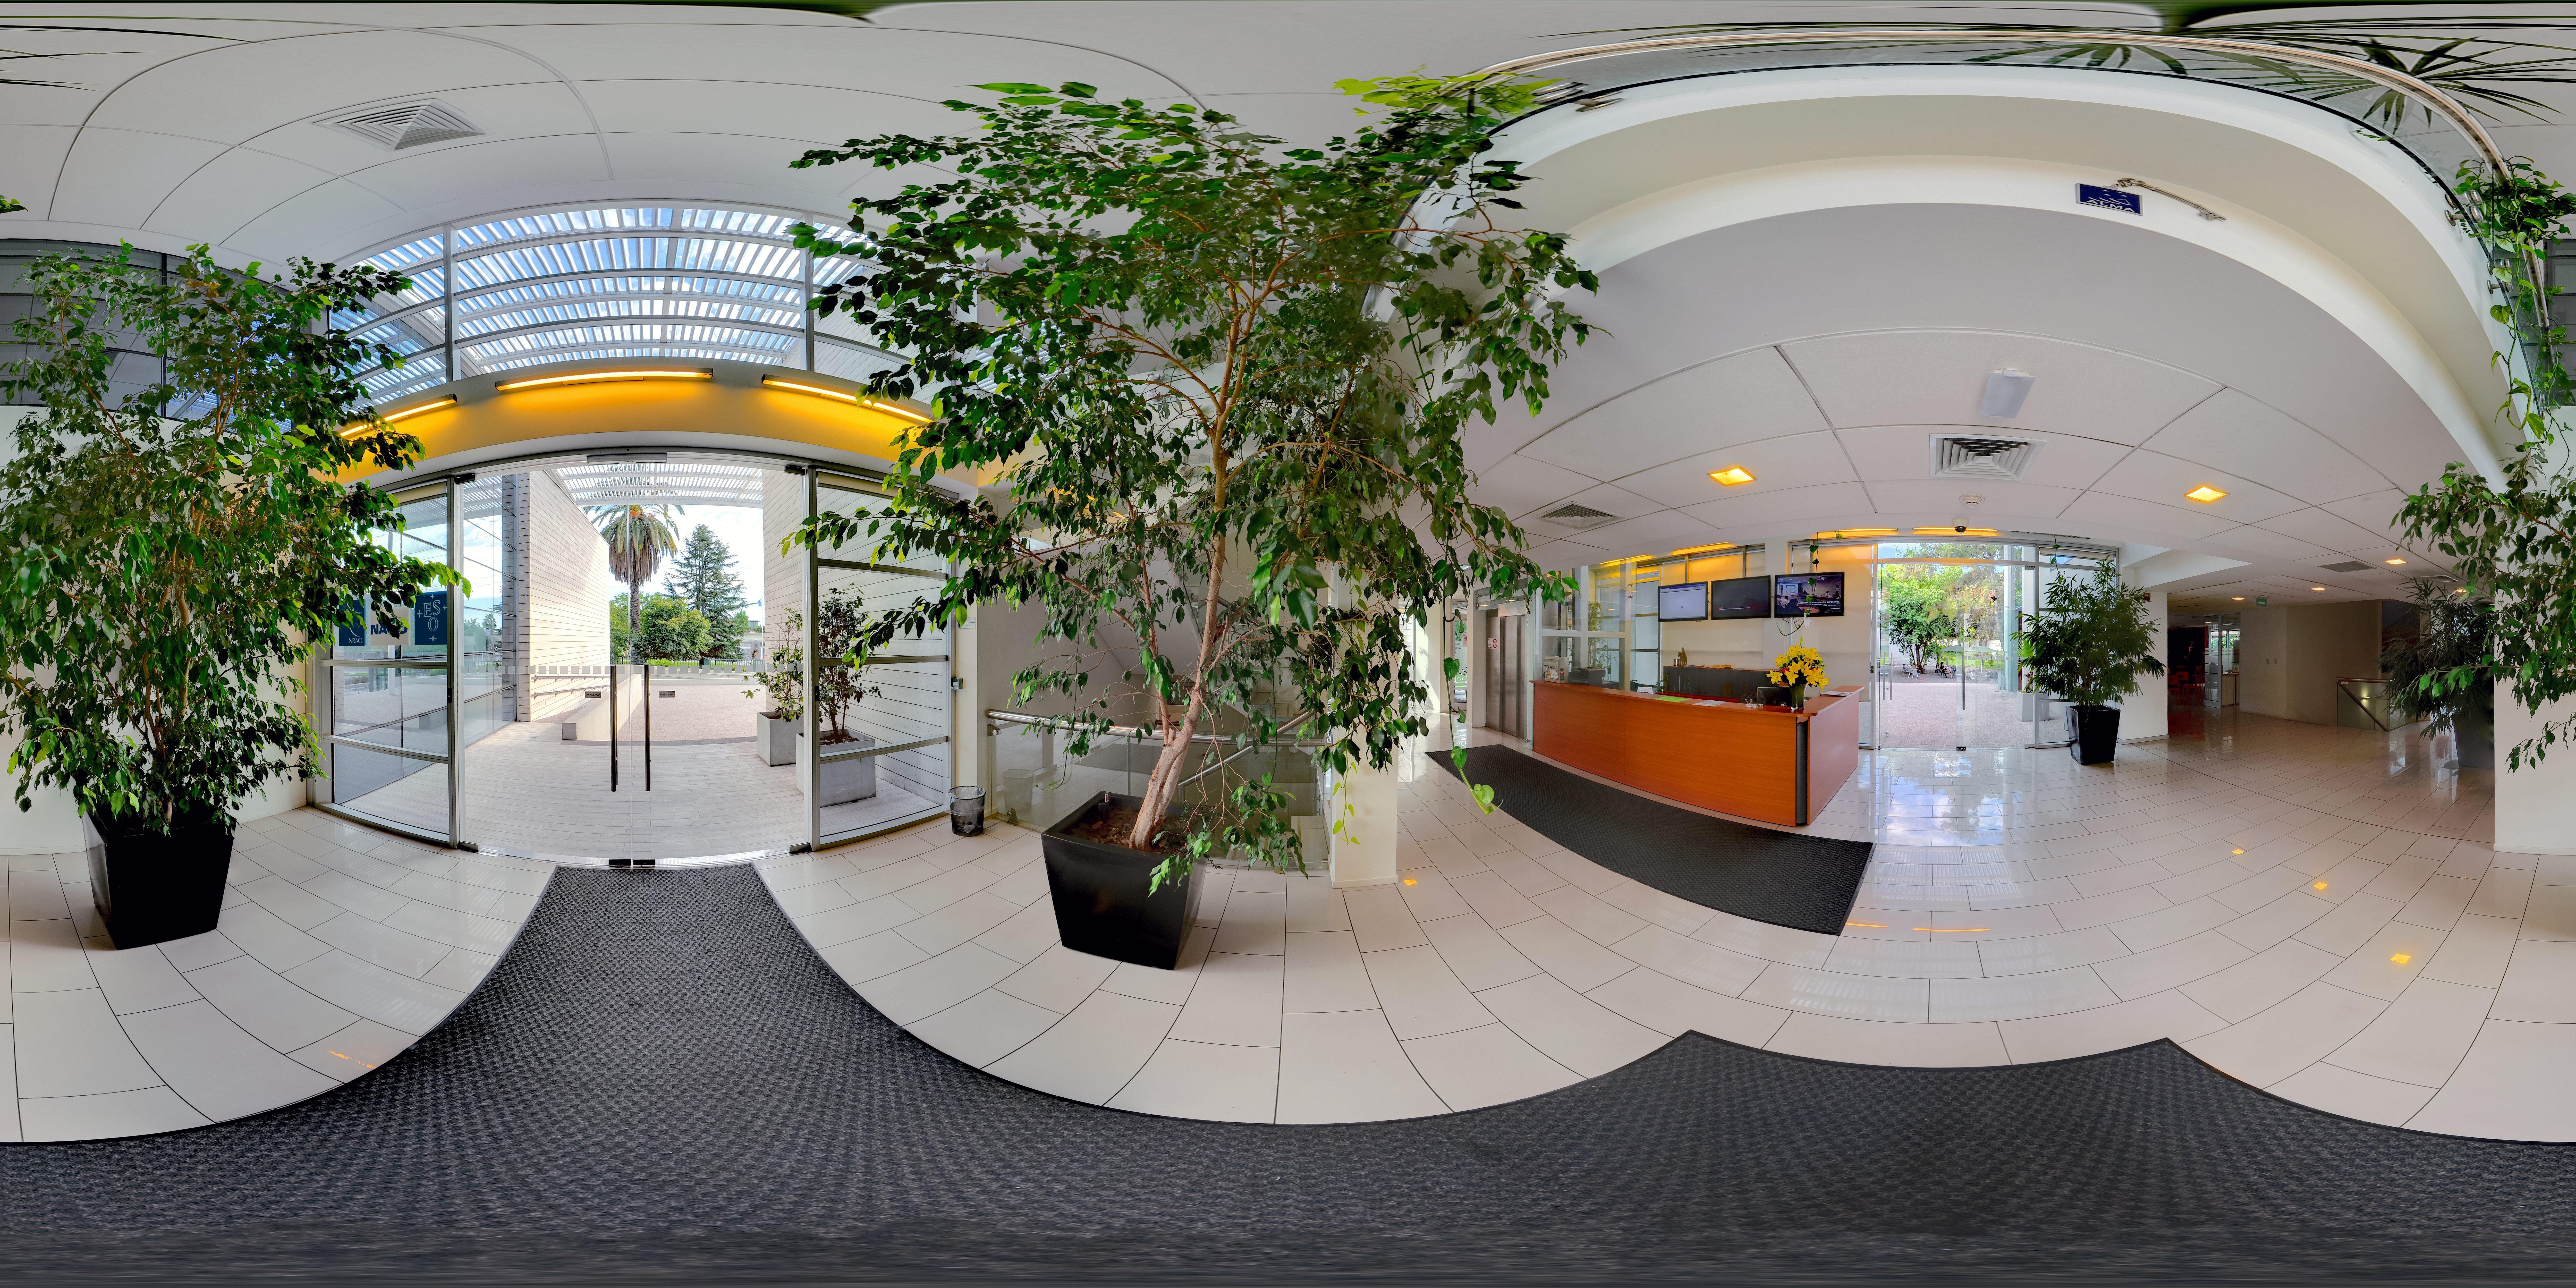

Reception at ALMA

This panorama shows the reception for the ALMA Santiago Central Offices. ALMA is a ground breaking project run by ESO together with international partners, based out on the Chajnantor plateau in the Chilean Andes. The head office is located in the more hospitable environment of the Vitacura district of Santiago.

Credit: ALMA (ESO/NAOJ/NRAO)/F. Morales